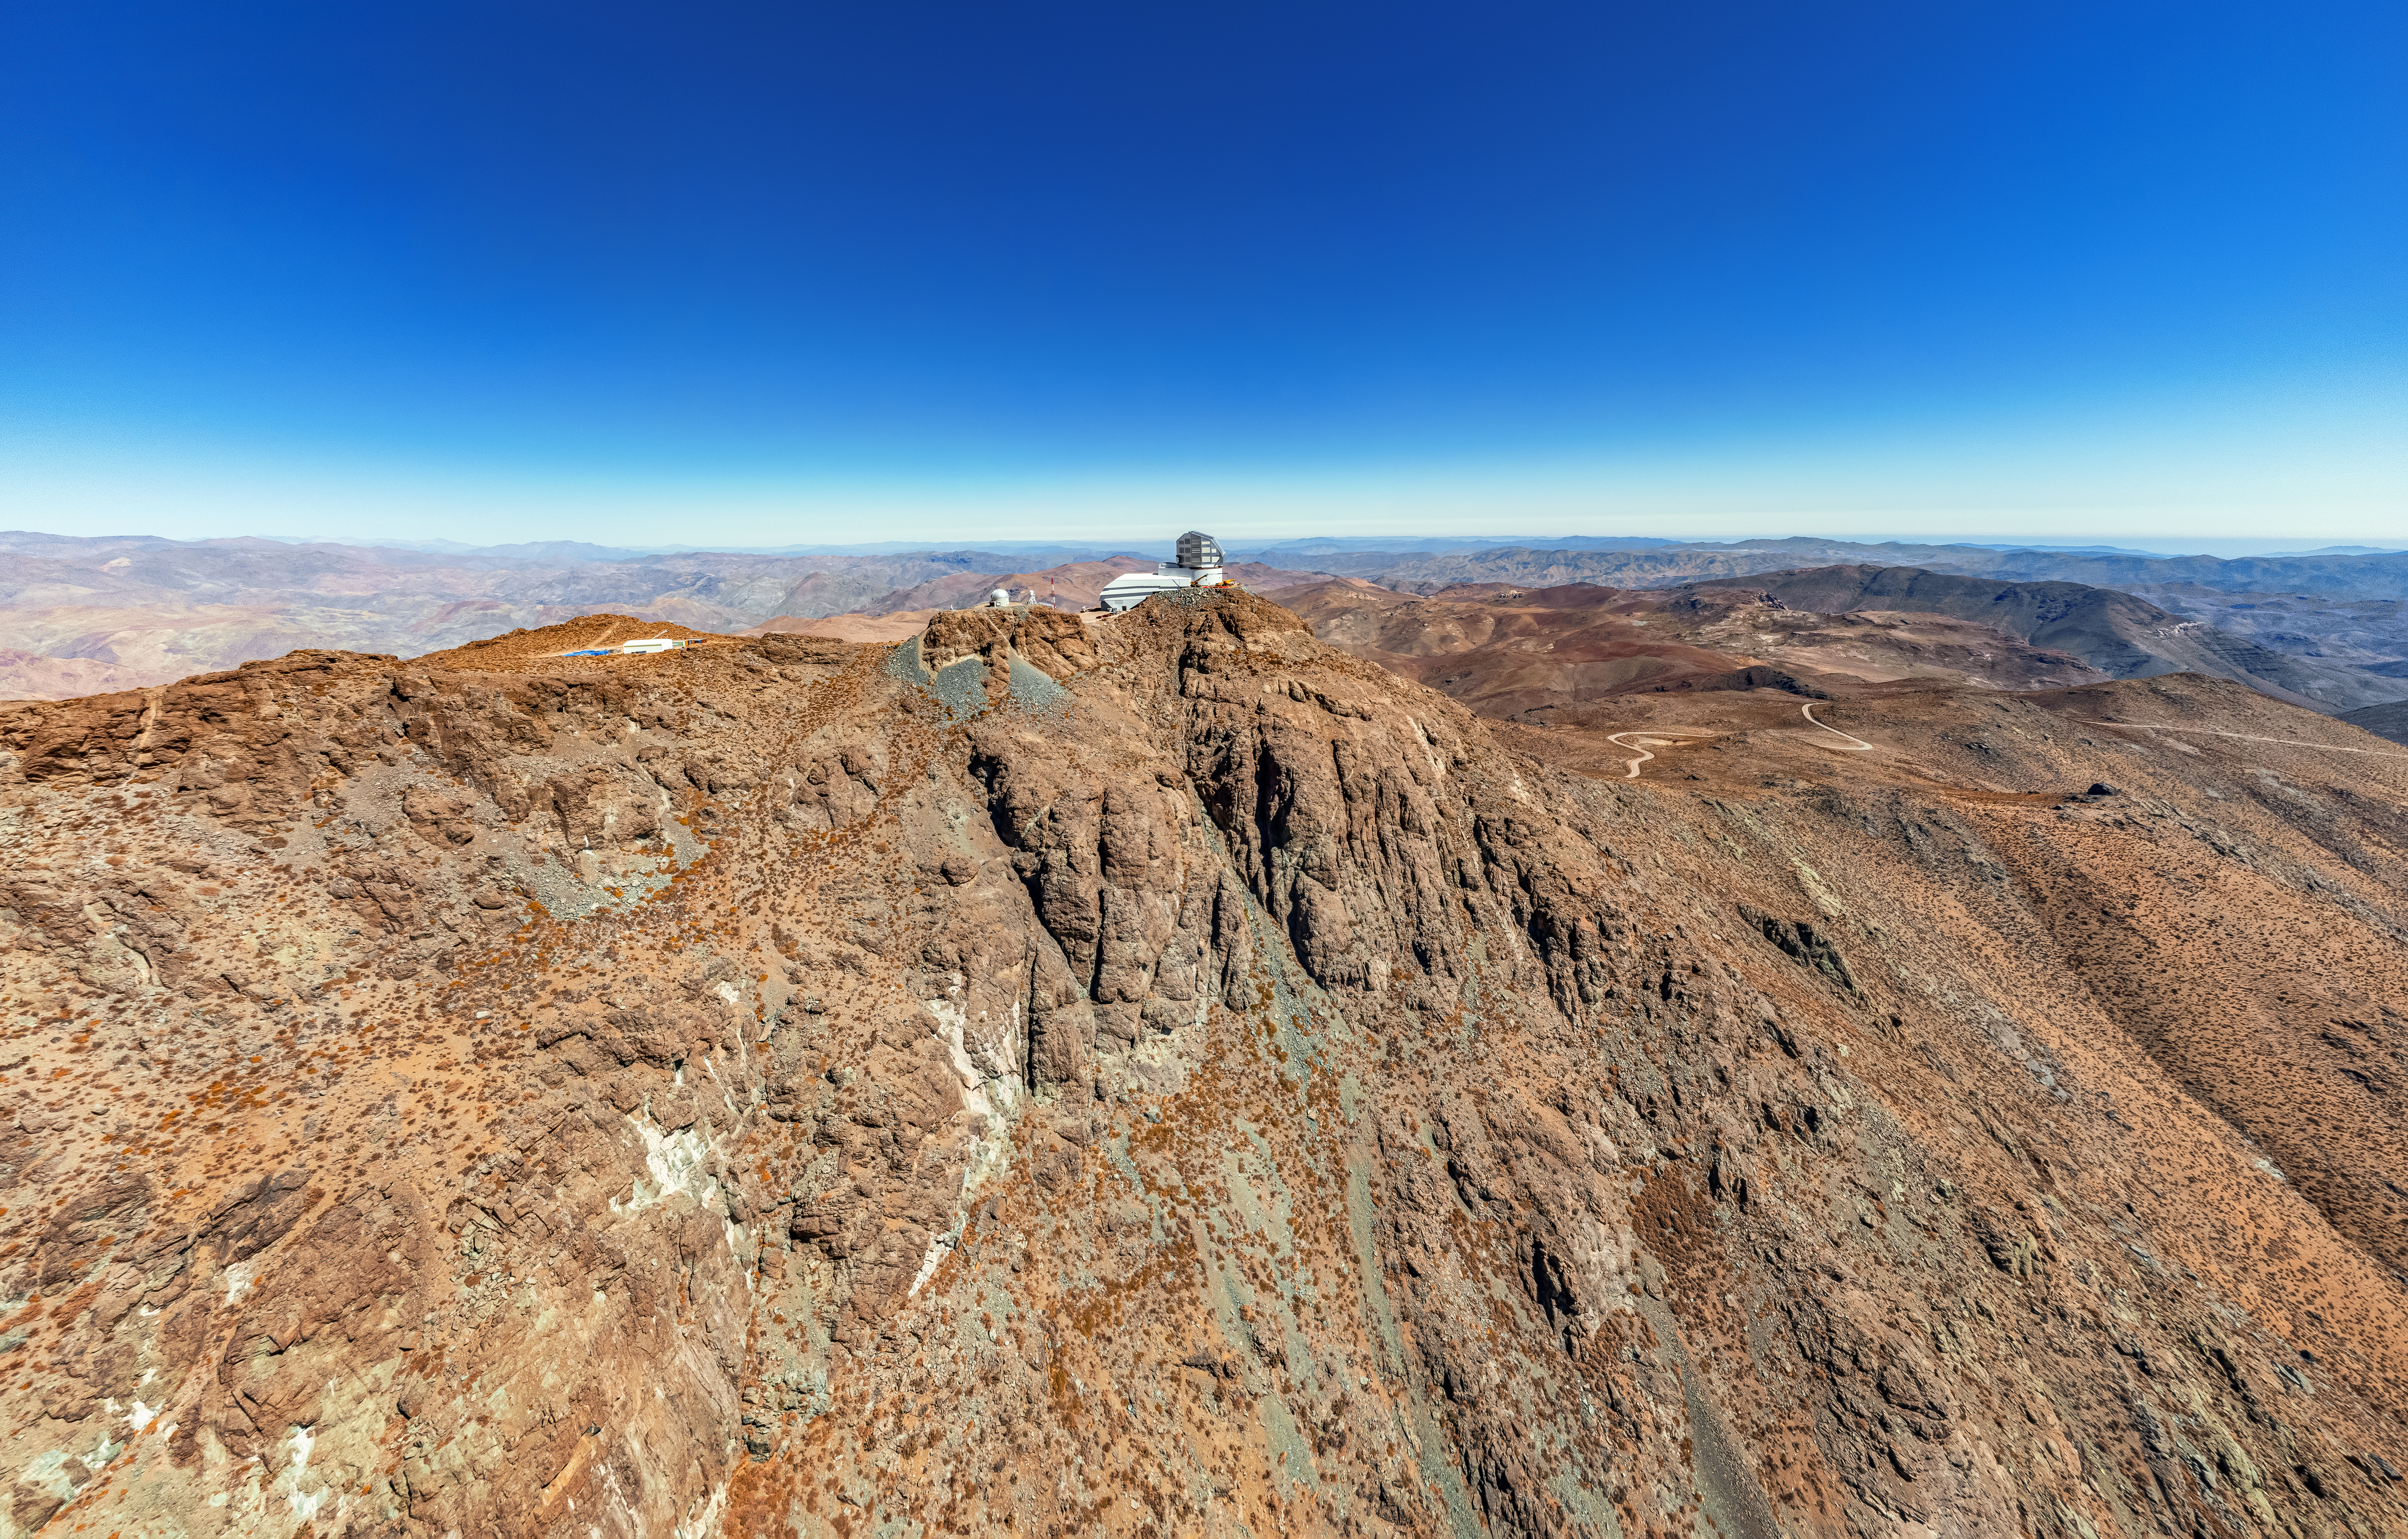

Rubin Observatory on Cerro Pachón

An aerial view of the Vera C. Rubin Observatory on Cerro Pachón in Chile.

Credit: NOIRLab/NSF/AURA/T. Matsopoulos